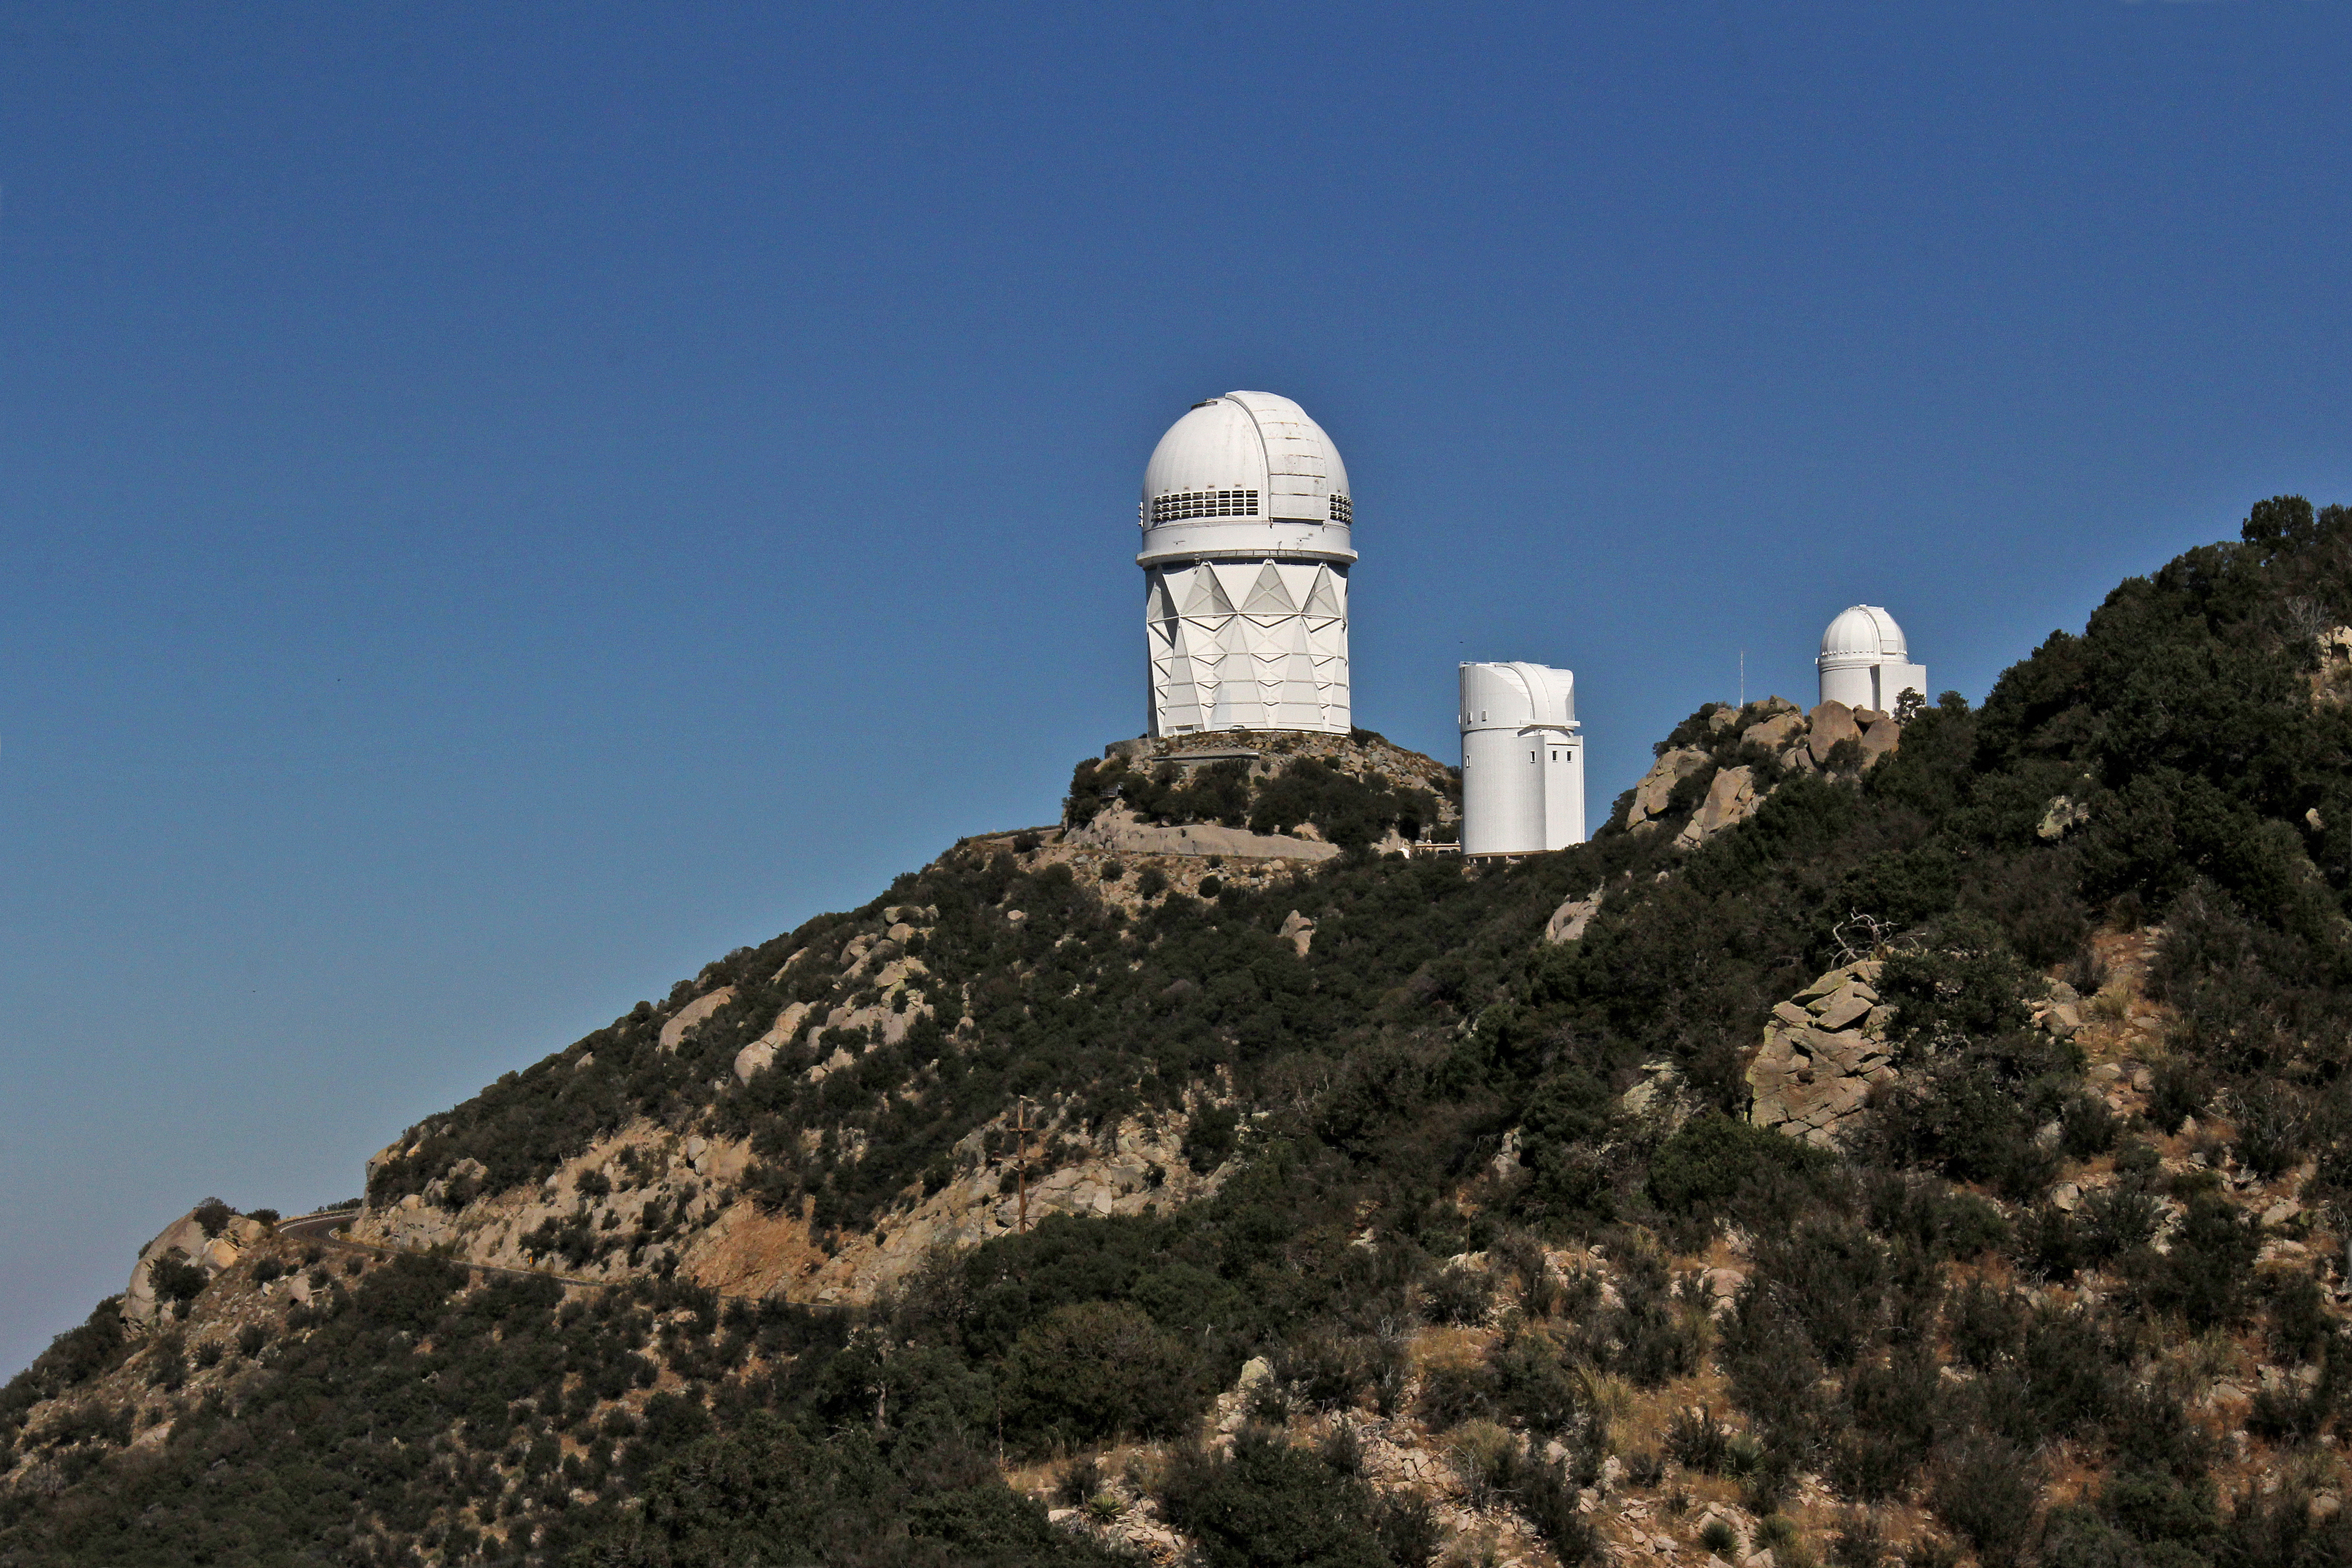

Aerial view of Kitt Peak National Observatory, 29 October 2012

Aerial view of the Mayall 4-m Telescope at Kitt Peak National Observatory, from 29 October 2012

Credit: P. Marenfeld/NOIRLab/NSF/AURA/ and E. Acosta/Vera C. Rubin Observatory/ NOIRLab/ NSF/ AURA